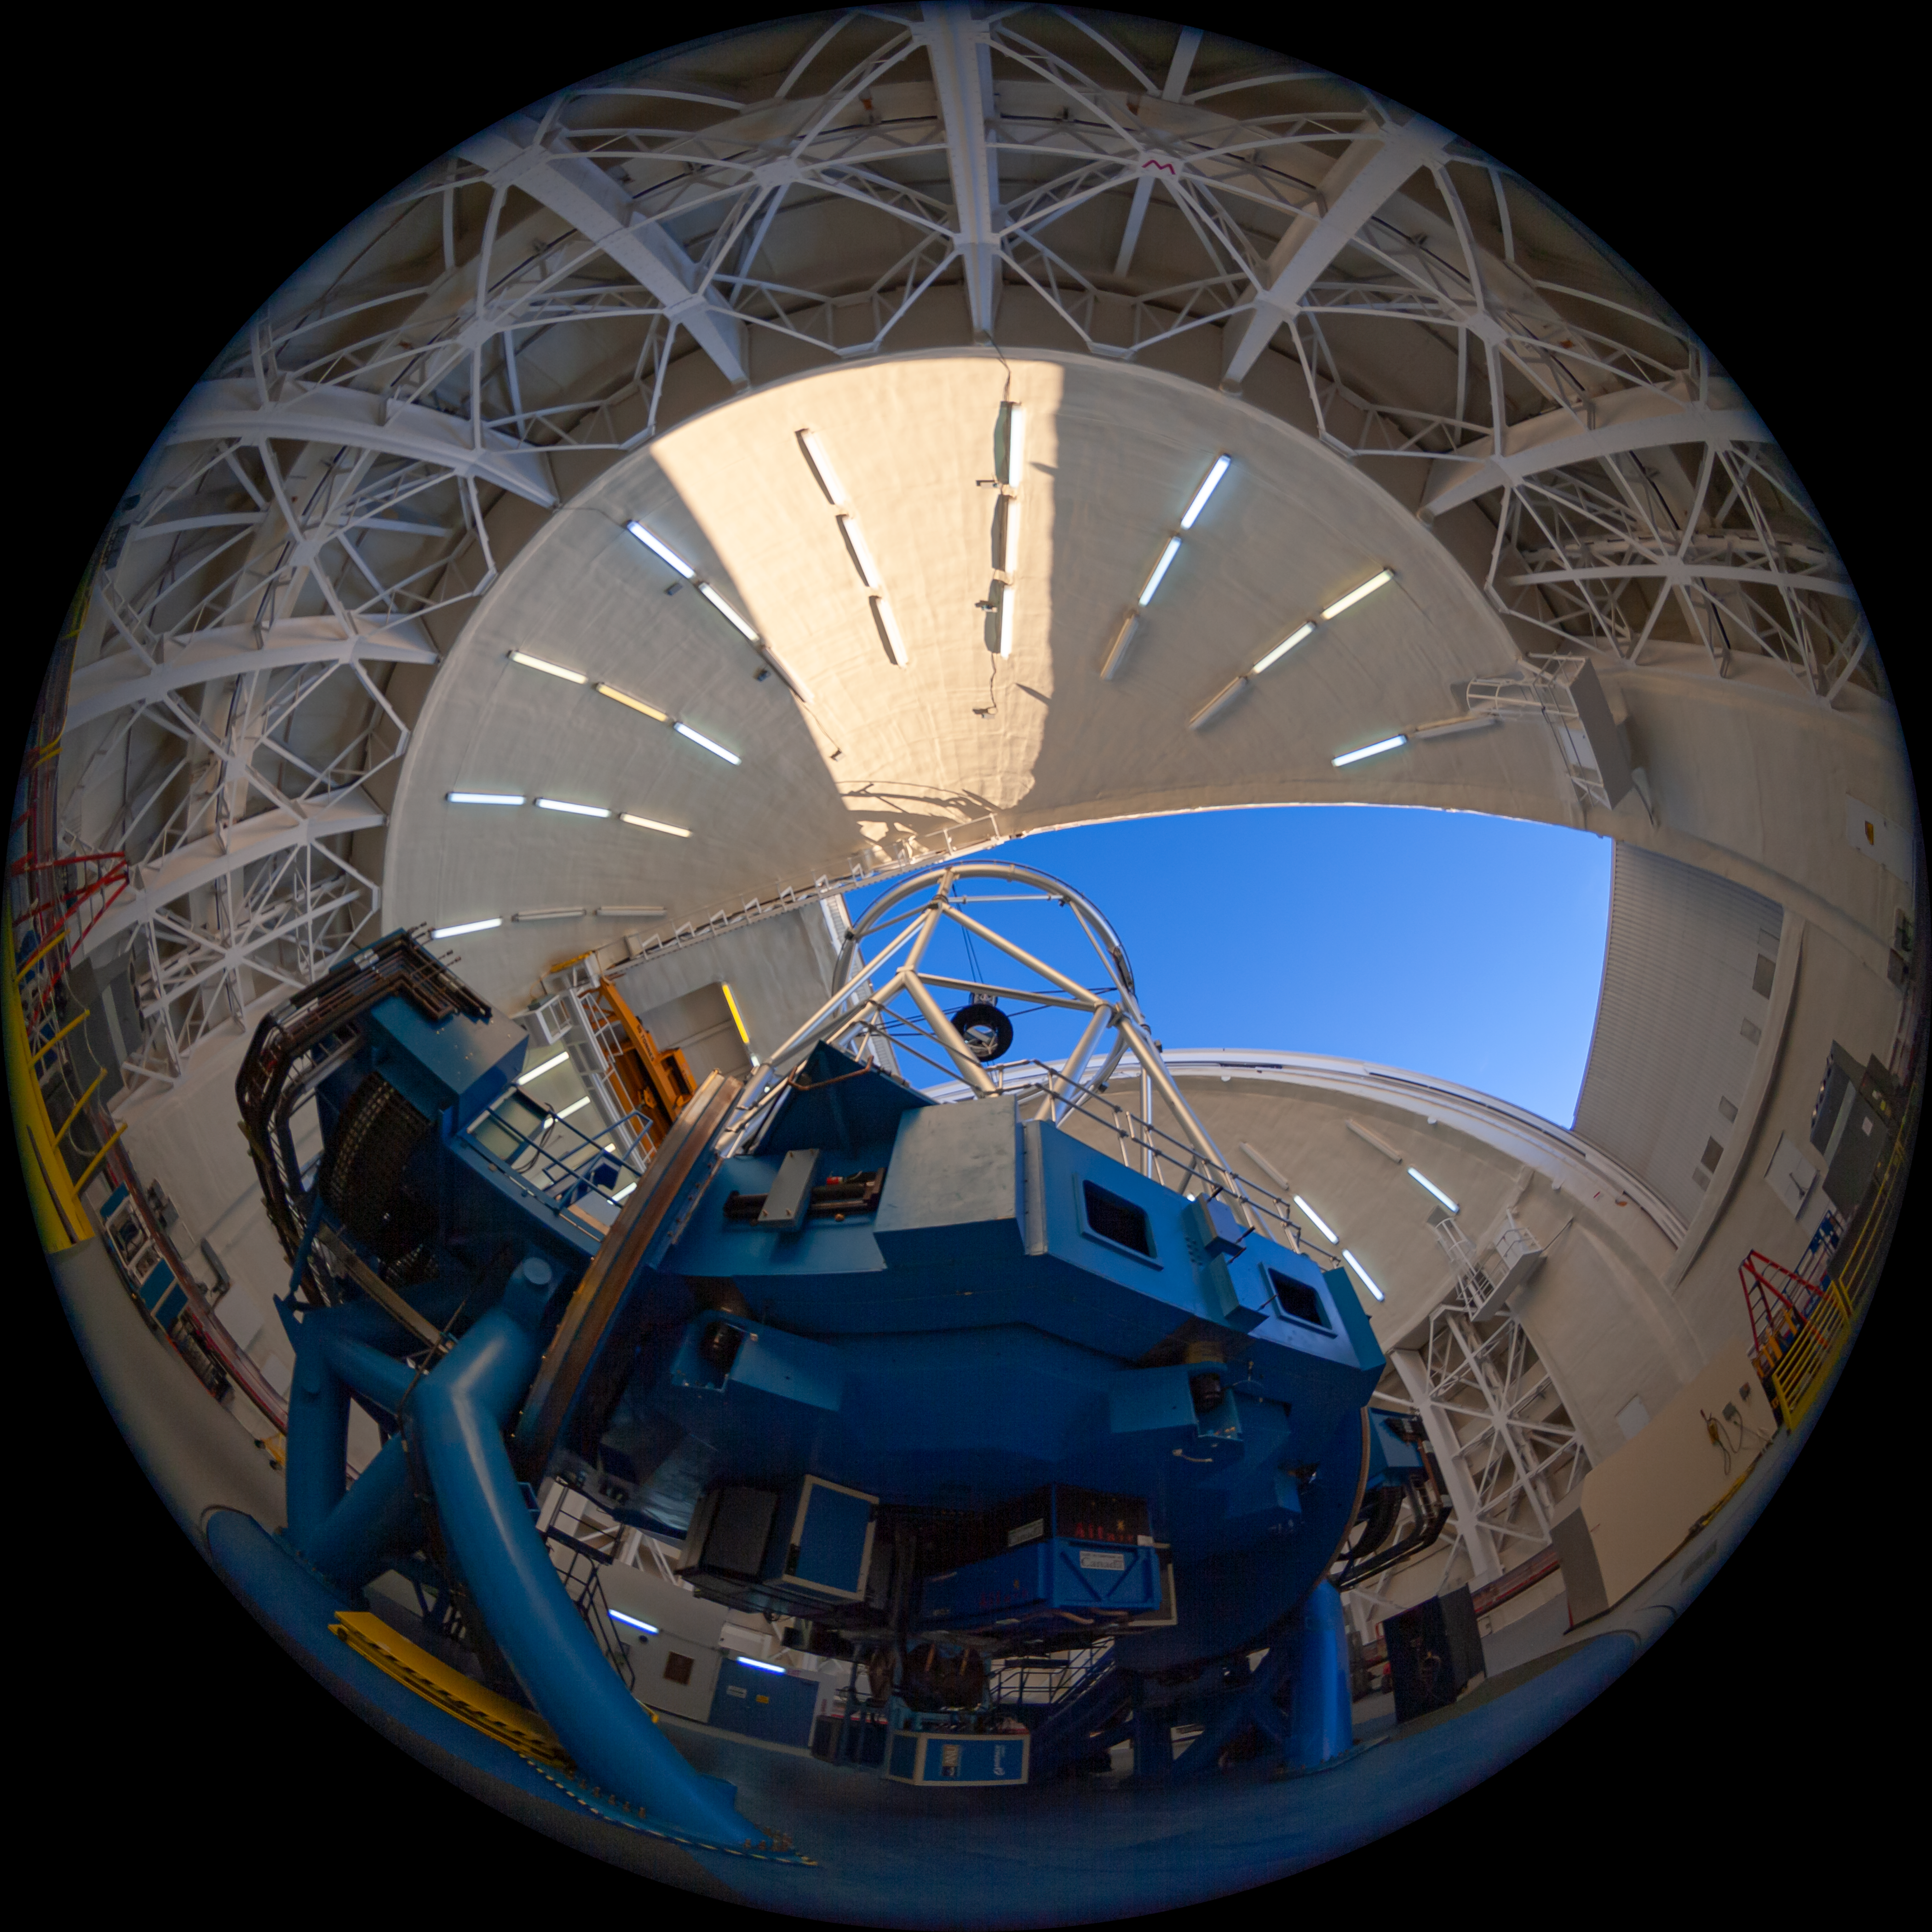

Gemini North telescope

Fulldome view of the Gemini North Frederick C. Gillett Telescope. This image is part of a sequence comprising the 360º virtual tour.

Credit: International Gemini Observatory/NSF NOIRLab/AURA/J. Pollard